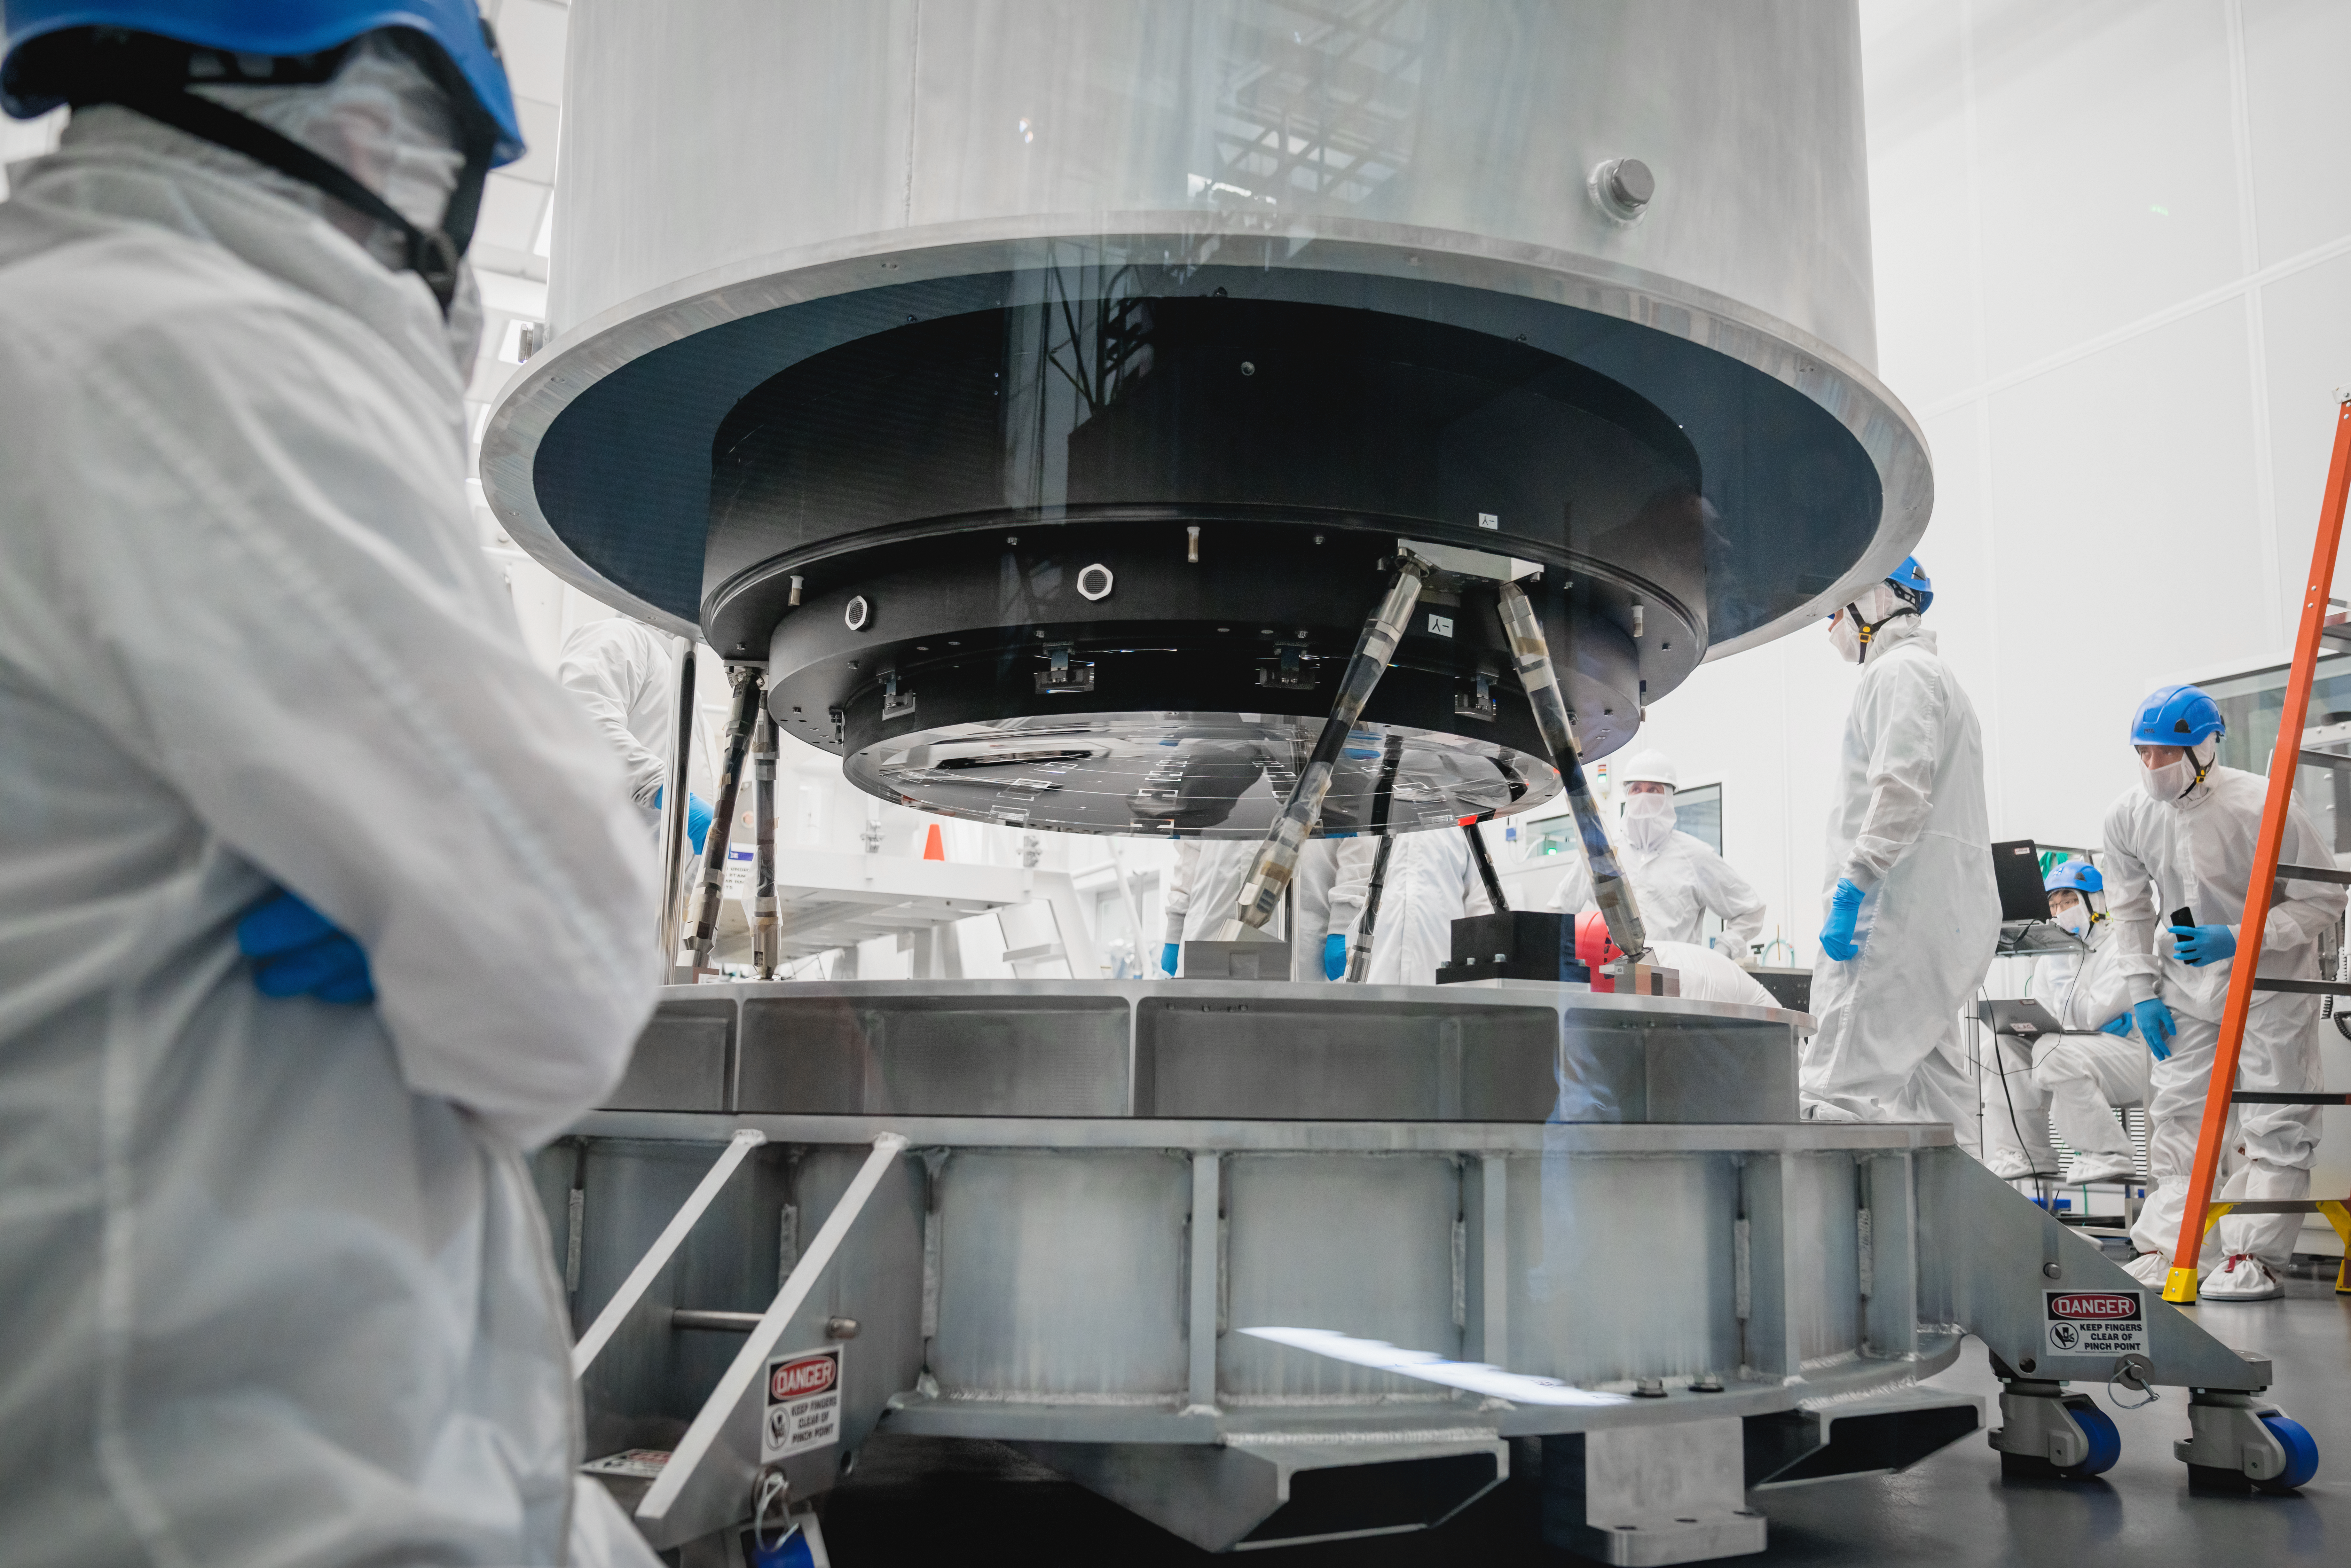

The LSST Camera Lens is here!

The largest high-performance optical lens ever fabricated (5.1 feet in diameter), seen arriving at SLAC, for the 3,200-megapixel digital camera of the Legacy Survey of Space and Time (LSST). The lens is mounted with a smaller companion lens (3.9 feet in diameter) in a carbon fiber structure. Both lenses have been built over the past five years by Boulder, Colorado-based Ball Aerospace and Technologies Corp. and its subcontractor, Tucson-based Arizona Optical Systems. Read more in the press release.

Credit: Farrin Abbott / SLAC National Accelerator Laboratory